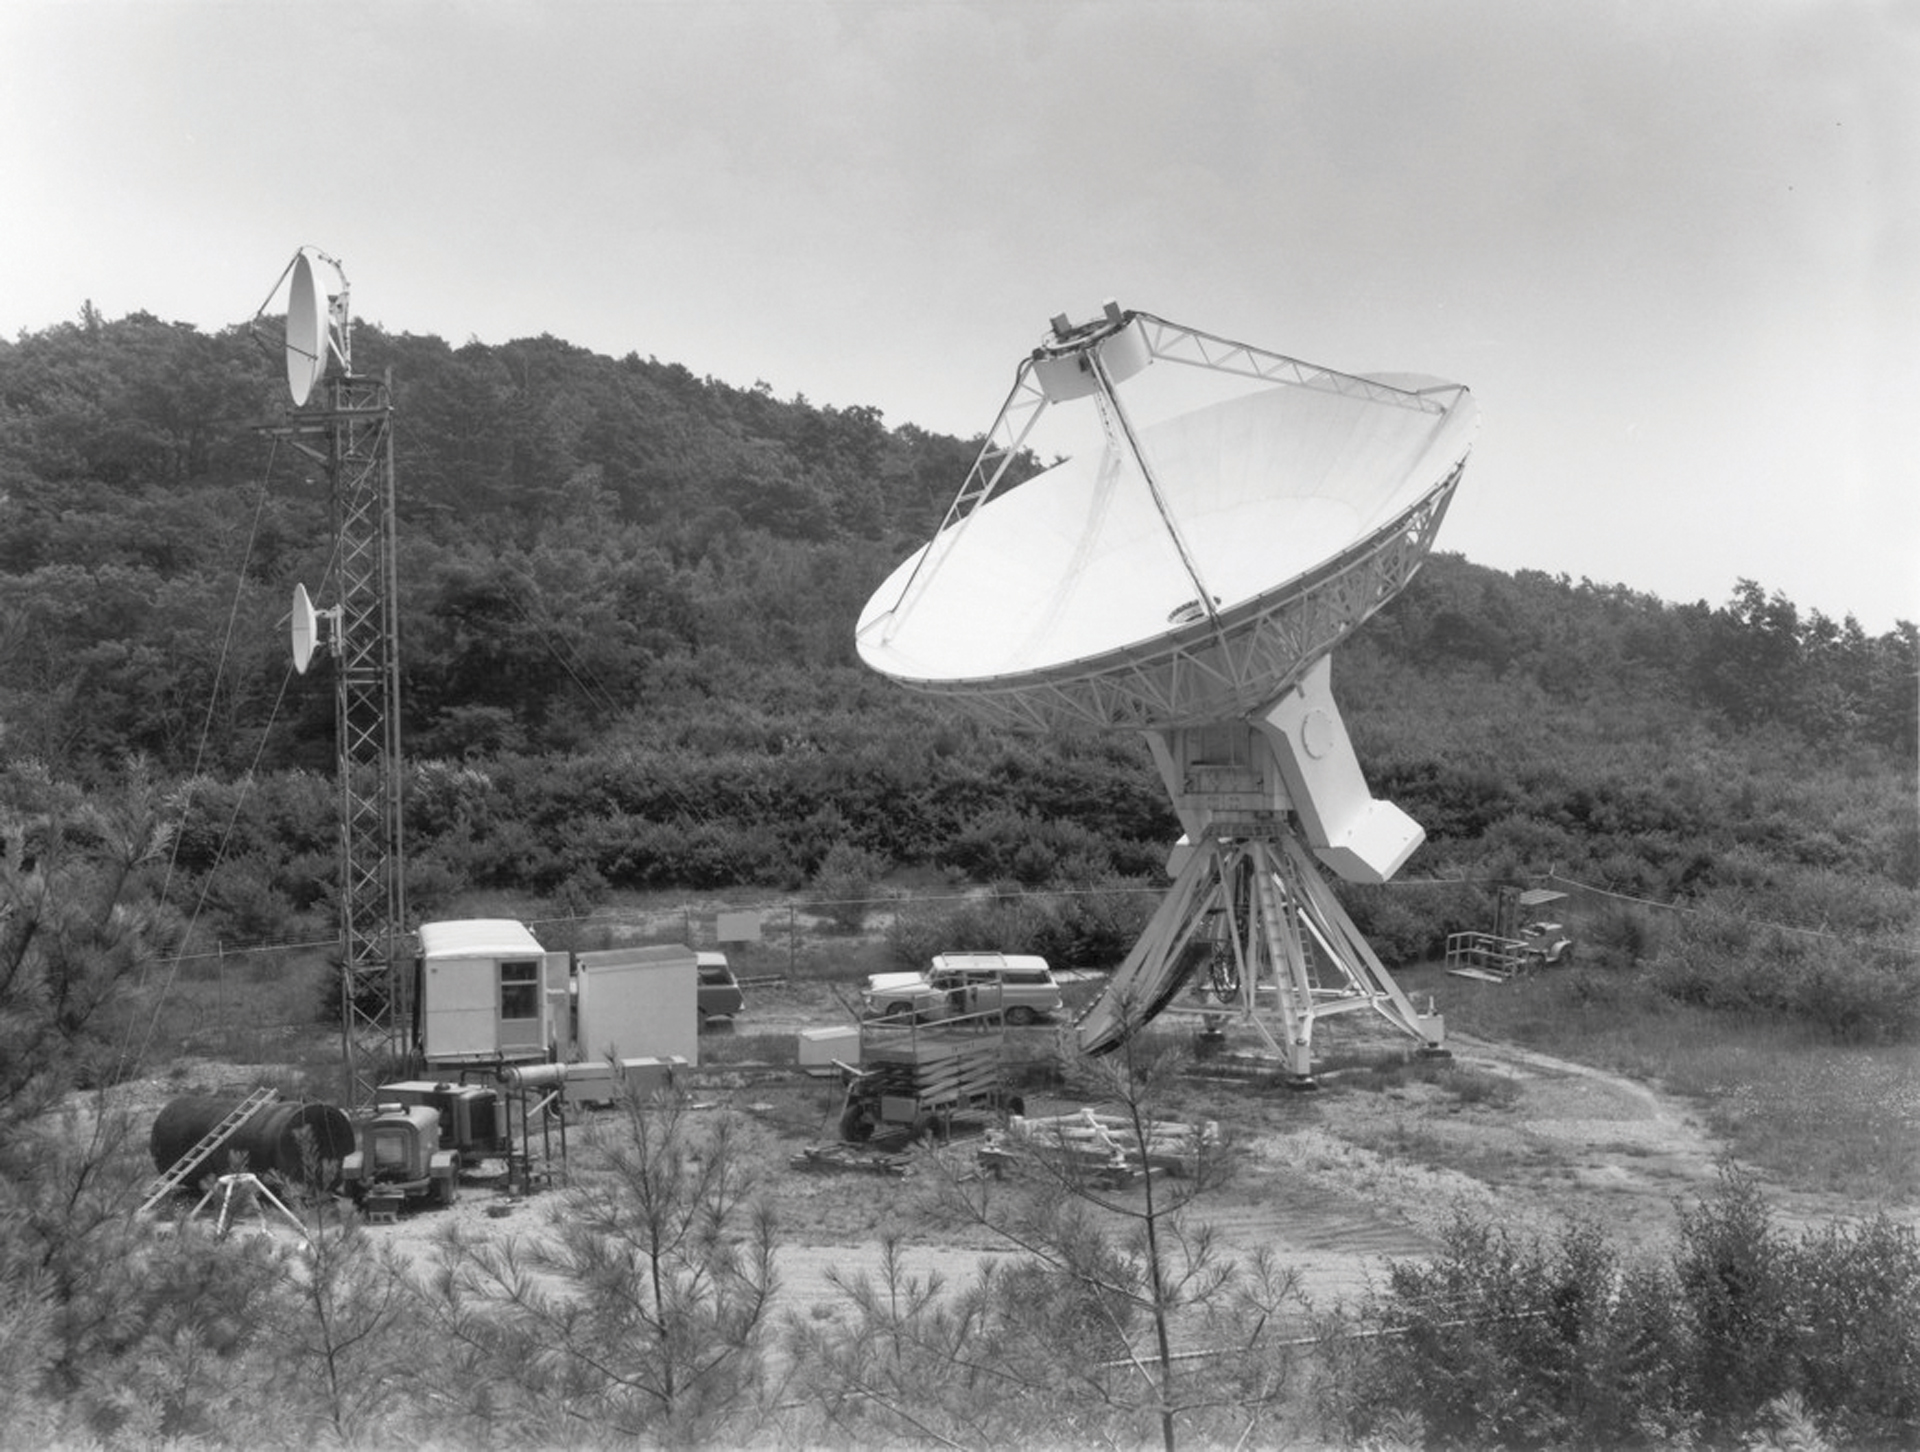

The 45-foot outlier of the Green Bank Interferometer

The 45-foot portable radio telescope replaced the less accurate 42-foot as the fourth element in the Green Bank Interferometer. In this photo from 1974, the 45-foot is 20 miles from Green Bank on a knoll in Huntersville. The tower beside it transmitted the telescope’s data to the GBI’s control building.

Credit: NRAO/AUI/NSF